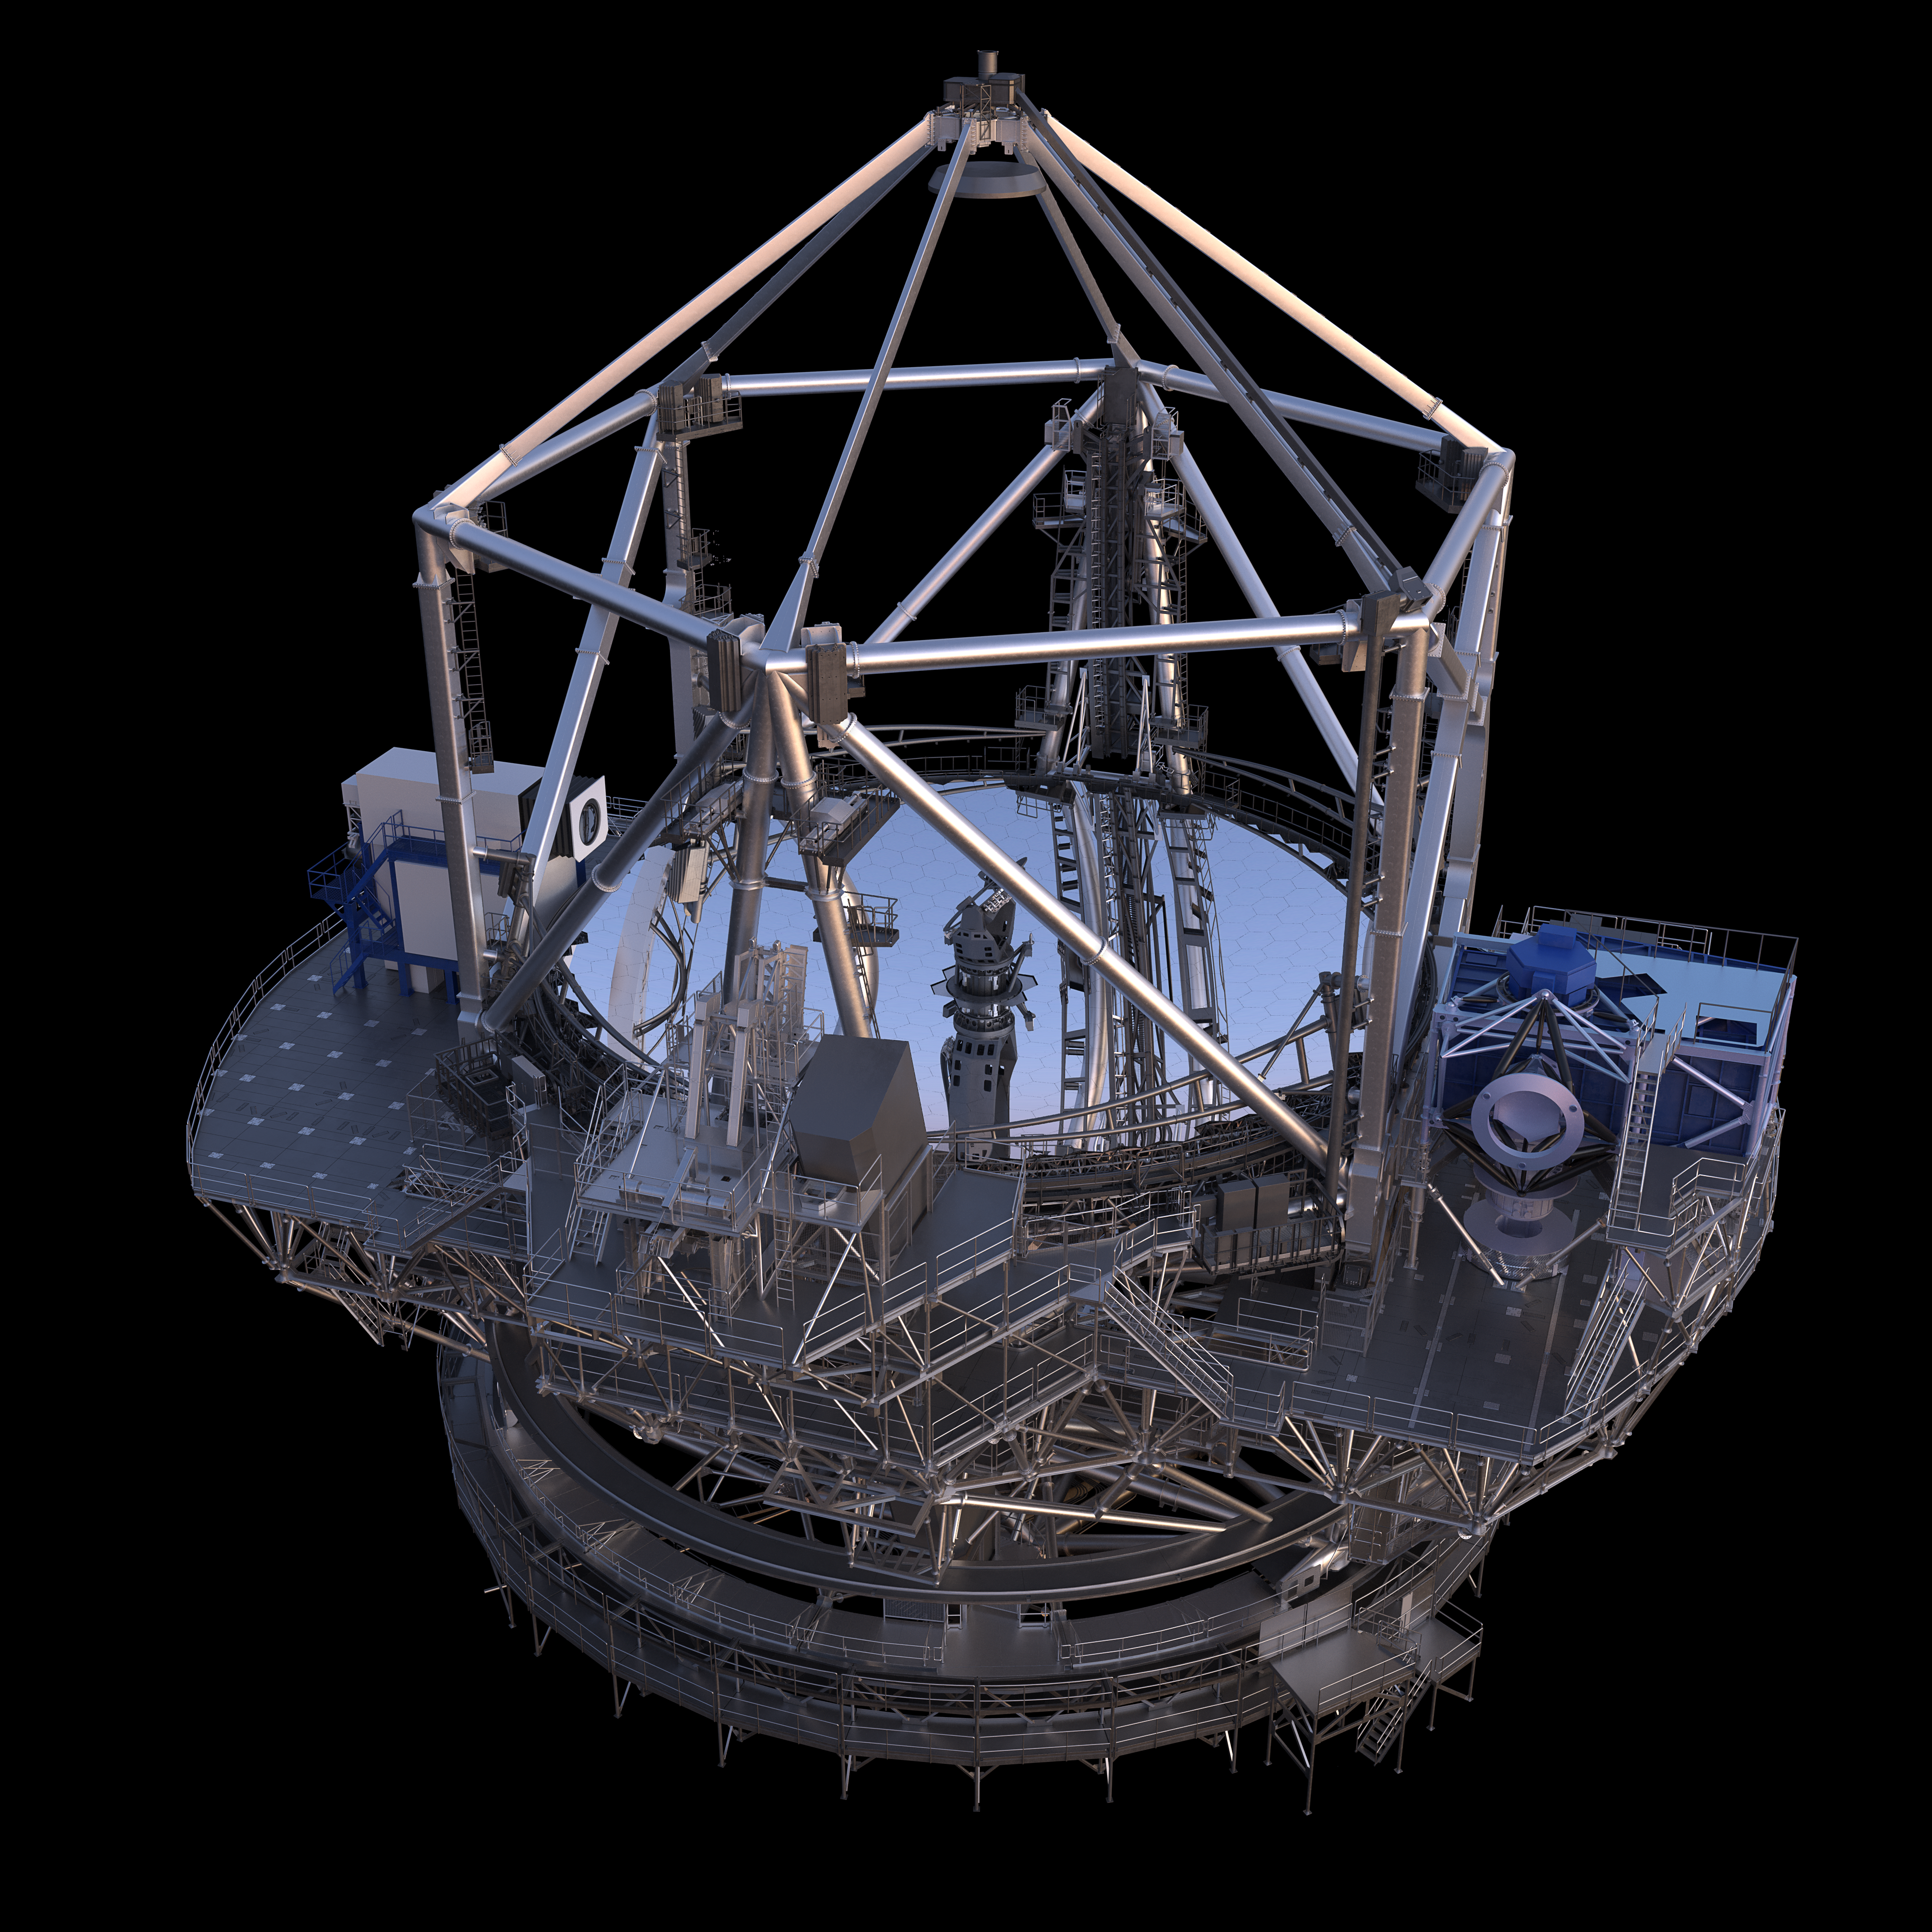

Thirty Meter Telescope Render

A 3D render of the Thirty Meter Telescope.

Credit: TMT International Observatory